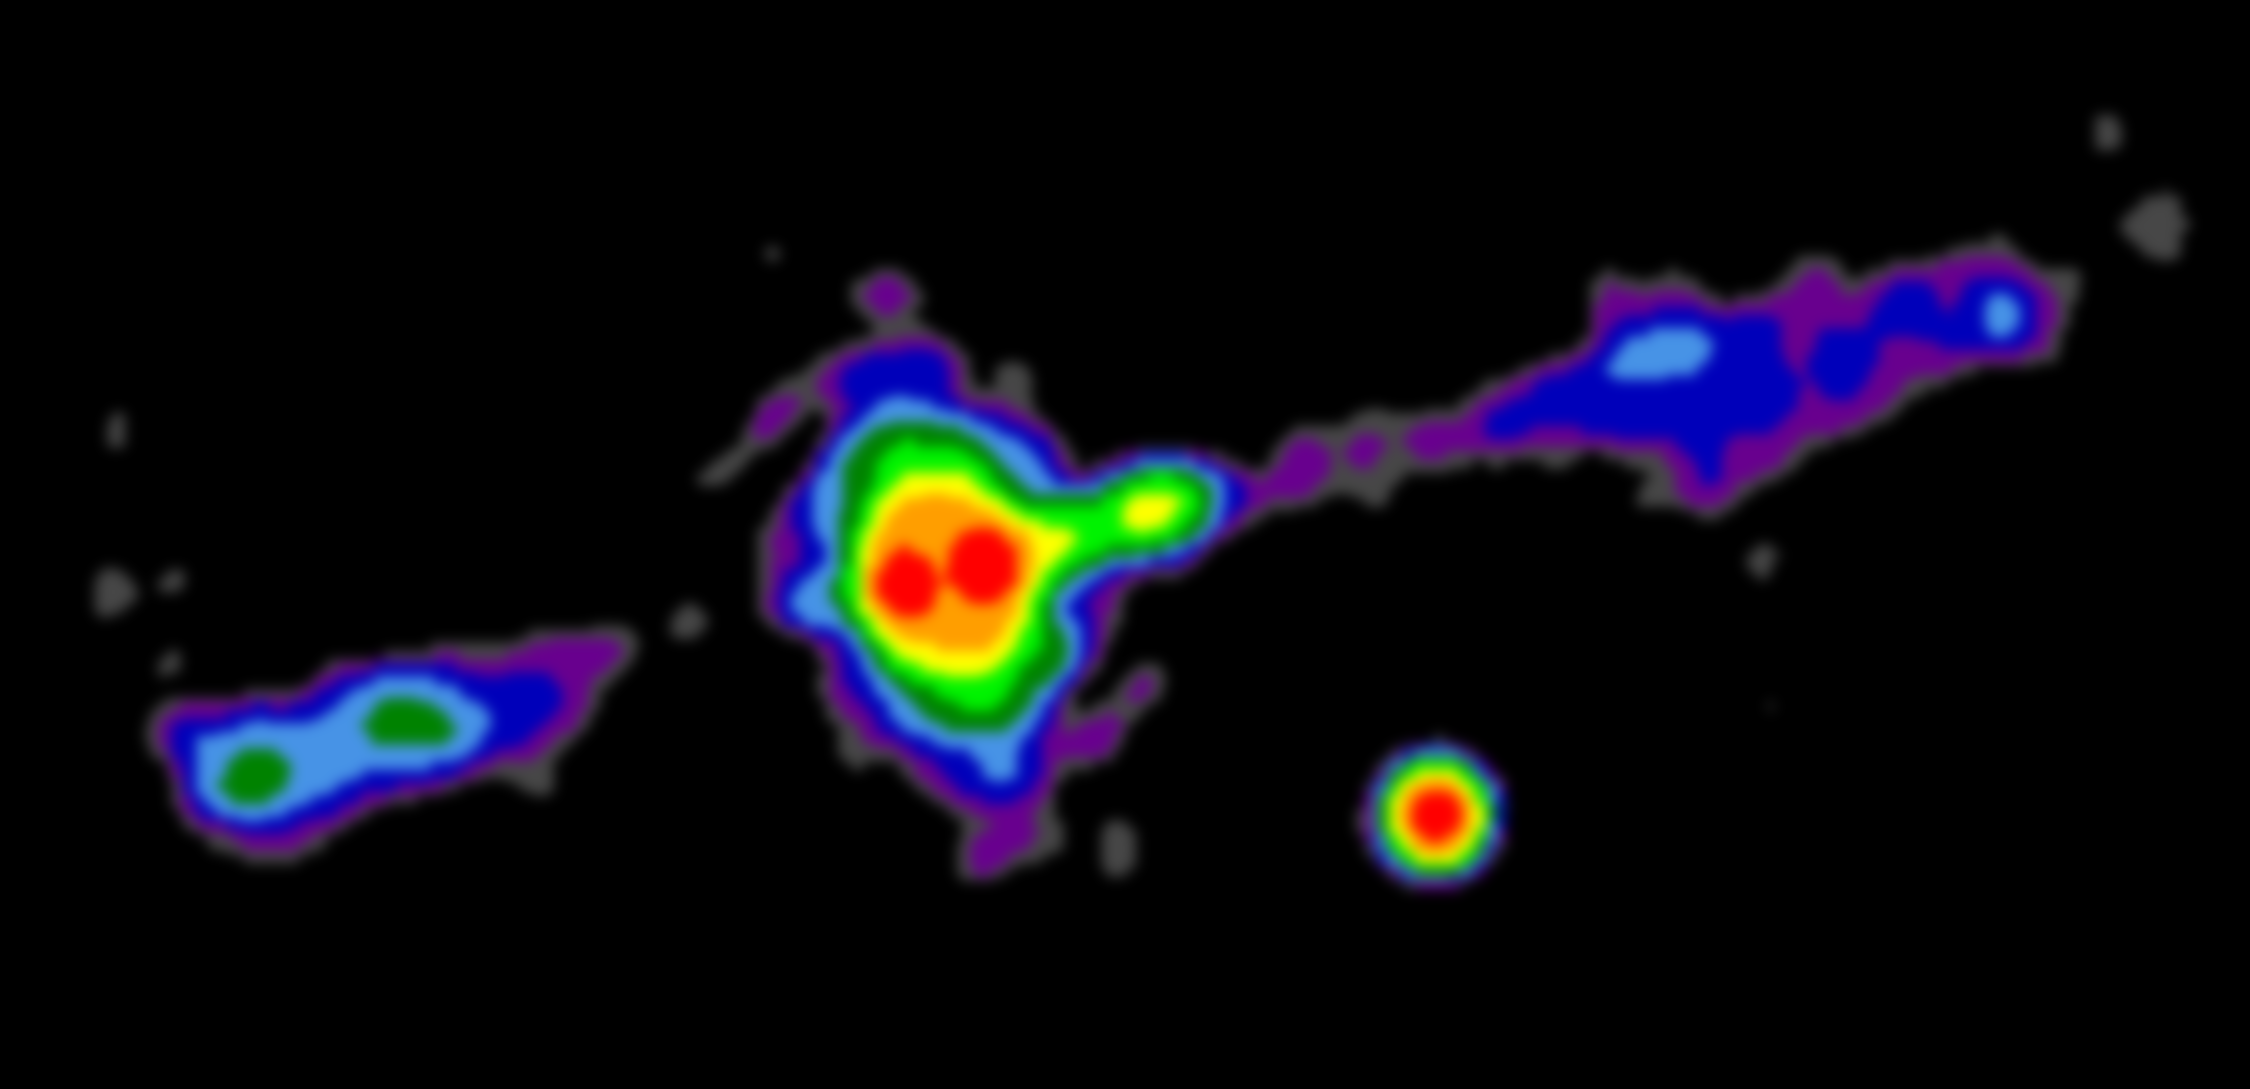

VLA Image of Torus in Cygnus A

VLA image of the central region of the powerful radio galaxy Cygnus A, showing the doughnut-shaped torus surrounding the black hole and accretion disk.

Credit: B. Saxton NRAO/AUI/NSF